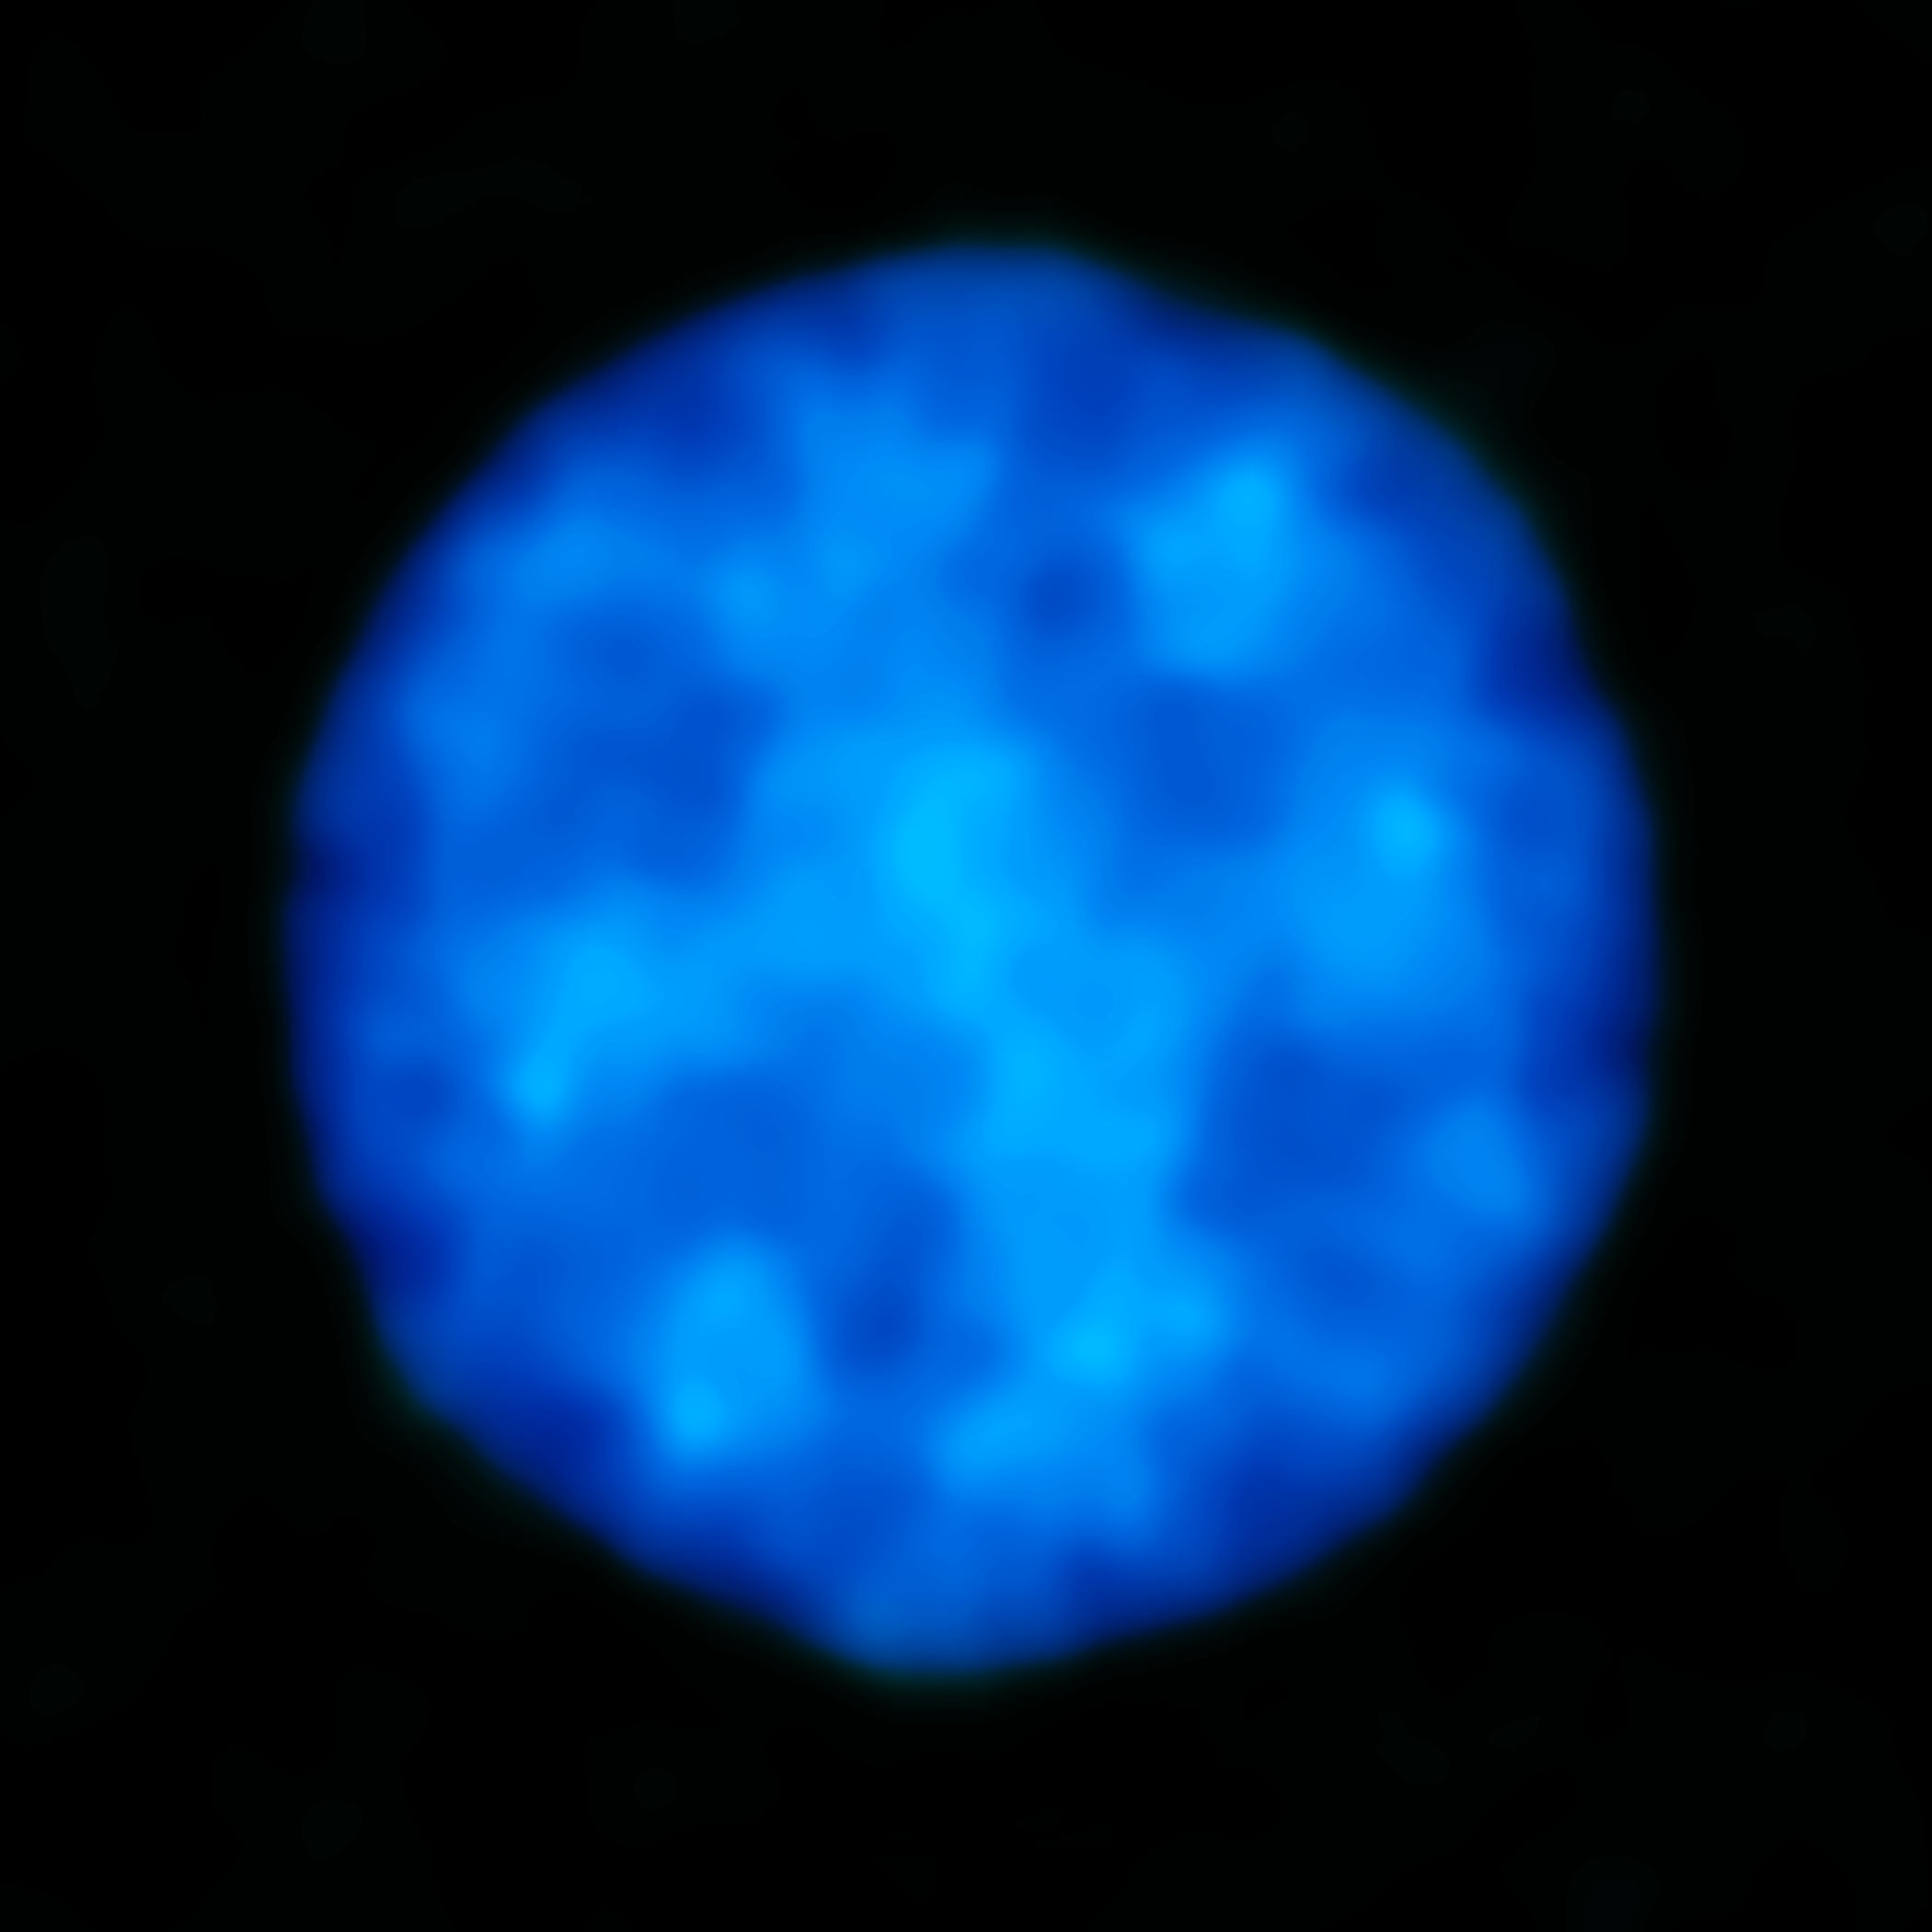

ALMA short wavelength image of Uranus

As a demonstration of ALMA's new short wavelength capabilities, the commissioning team released a new image of planet Uranus as it appears in submillimetre wavelength light. The image — obtained with ALMA's shortest wavelength, Band 10 receivers — reveals the icy glow from the planet's atmosphere, which can reach temperatures as low as -224 C (giving Uranus the coldest atmosphere in the Solar System). ALMA's now broader range of capabilities will enable astronomers and planetary scientists to study and monitor temperature changes at different altitudes above the clouds of Uranus and other giant planets in our Solar System.

Credit: ALMA (ESO/NAOJ/NRAO)